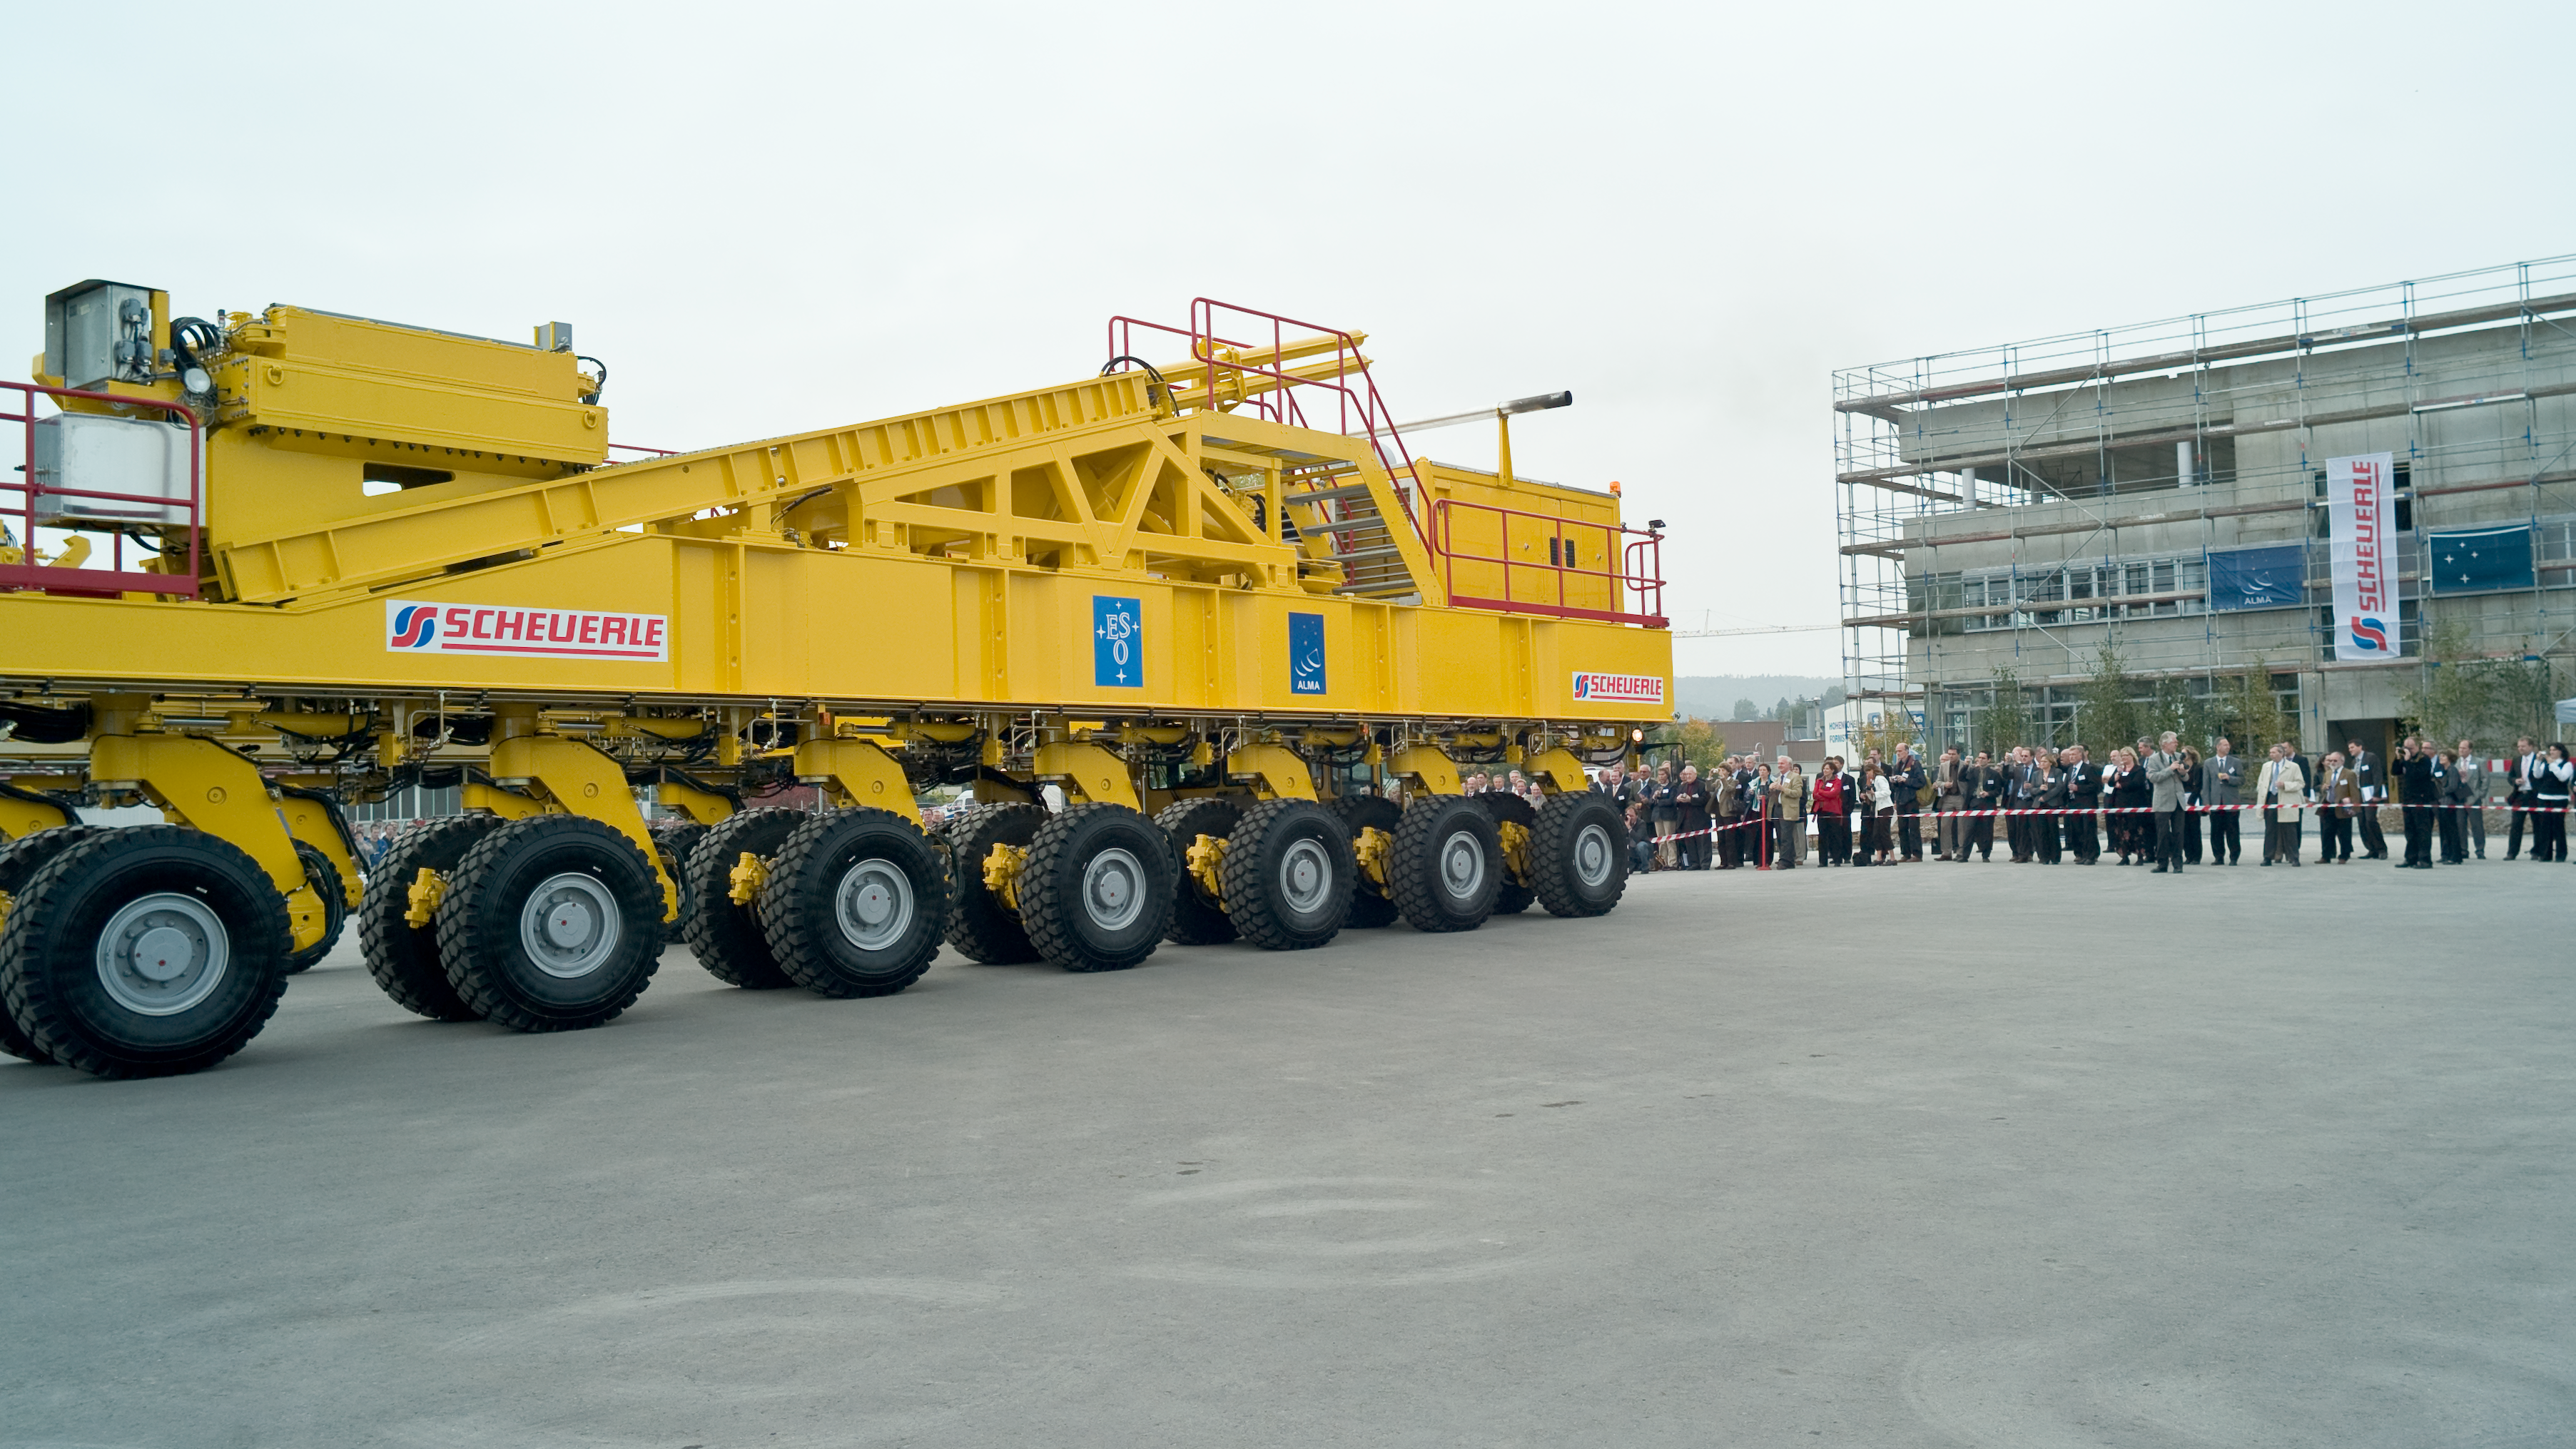

ALMA transporter opening ceremony

One of the ALMA transporters during the inauguration ceremony in October 2007. The transporters were named "Otto" and "Lore".

Credit: ALMA (ESO/NAOJ/NRAO)